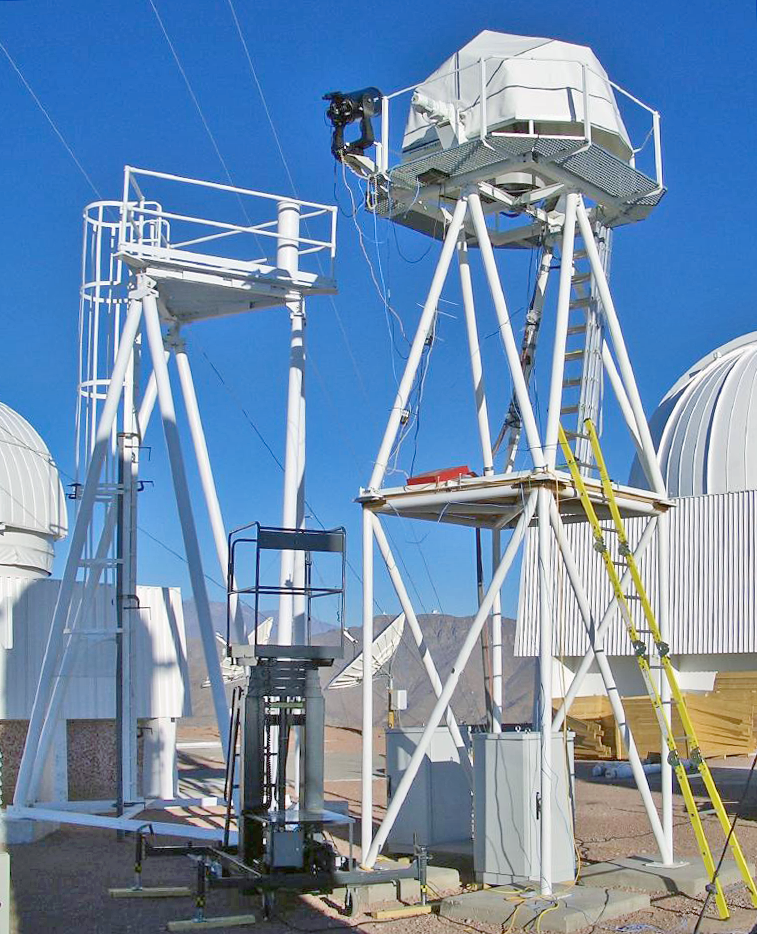

The Halfmann telescope

The Halfmann 35-centimeter telescope can just be seen through the bottom of the enclosure. The black object to the left on the same tower is a portable Meade telescope with Differential Image Motion Monitor (DIMM). To the left is the tower for the Advanced Technology Solar Telescope (ATST) site testing, on which the MASS-DIMM telescope will be deployed on remote sites. The final major component of the site testing suite is this DIMM, deployed as a MASS-DIMM (Multi-Aperture Scintillation Sensor DIMM).

Credit: CTIO/NOIRLab/NSF/AURA